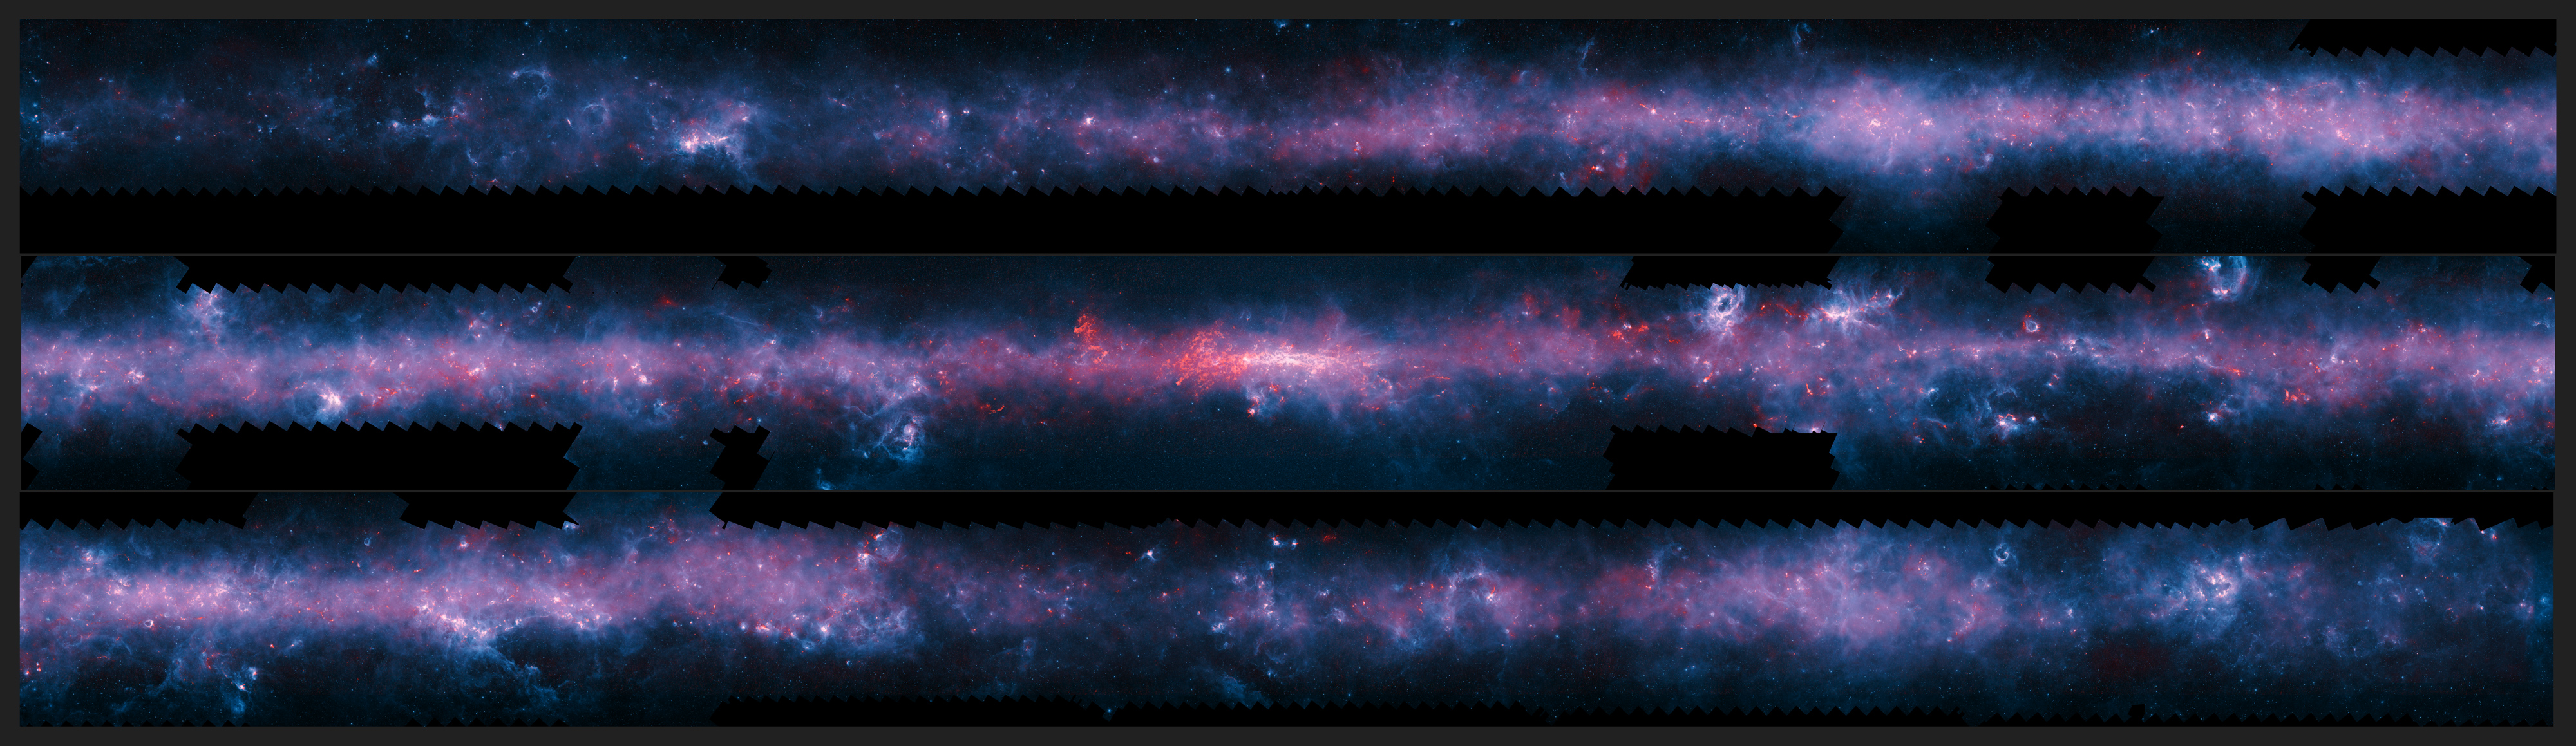

The southern plane of the Milky Way from the ATLASGAL survey

A spectacular new image of the Milky Way has been released to mark the completion of the APEX Telescope Large Area Survey of the Galaxy (ATLASGAL). The APEX telescope in Chile has mapped the full area of the Galactic Plane visible from the southern hemisphere at submillimetre wavelengths — between infrared light and radio waves. The new finely detailed images complement those from recent space-based surveys. The pioneering 12-metre APEX telescope allows astronomers to study the cold Universe: gas and dust only a few tens of degrees above absolute zero.

The APEX data, at a wavelength of 0.87 millimetres, shows up in red and the background blue image was imaged at shorter infrared wavelengths by the NASA Spitzer Space Telescope as part of the GLIMPSE survey. The fainter extended red structures come from complementary observations made by ESA's Planck satellite.

In this case the image has been cut into three pieces for convenience.

Credit: ESO/APEX/ATLASGAL consortium/NASA/GLIMPSE consortium/ESA/Planck